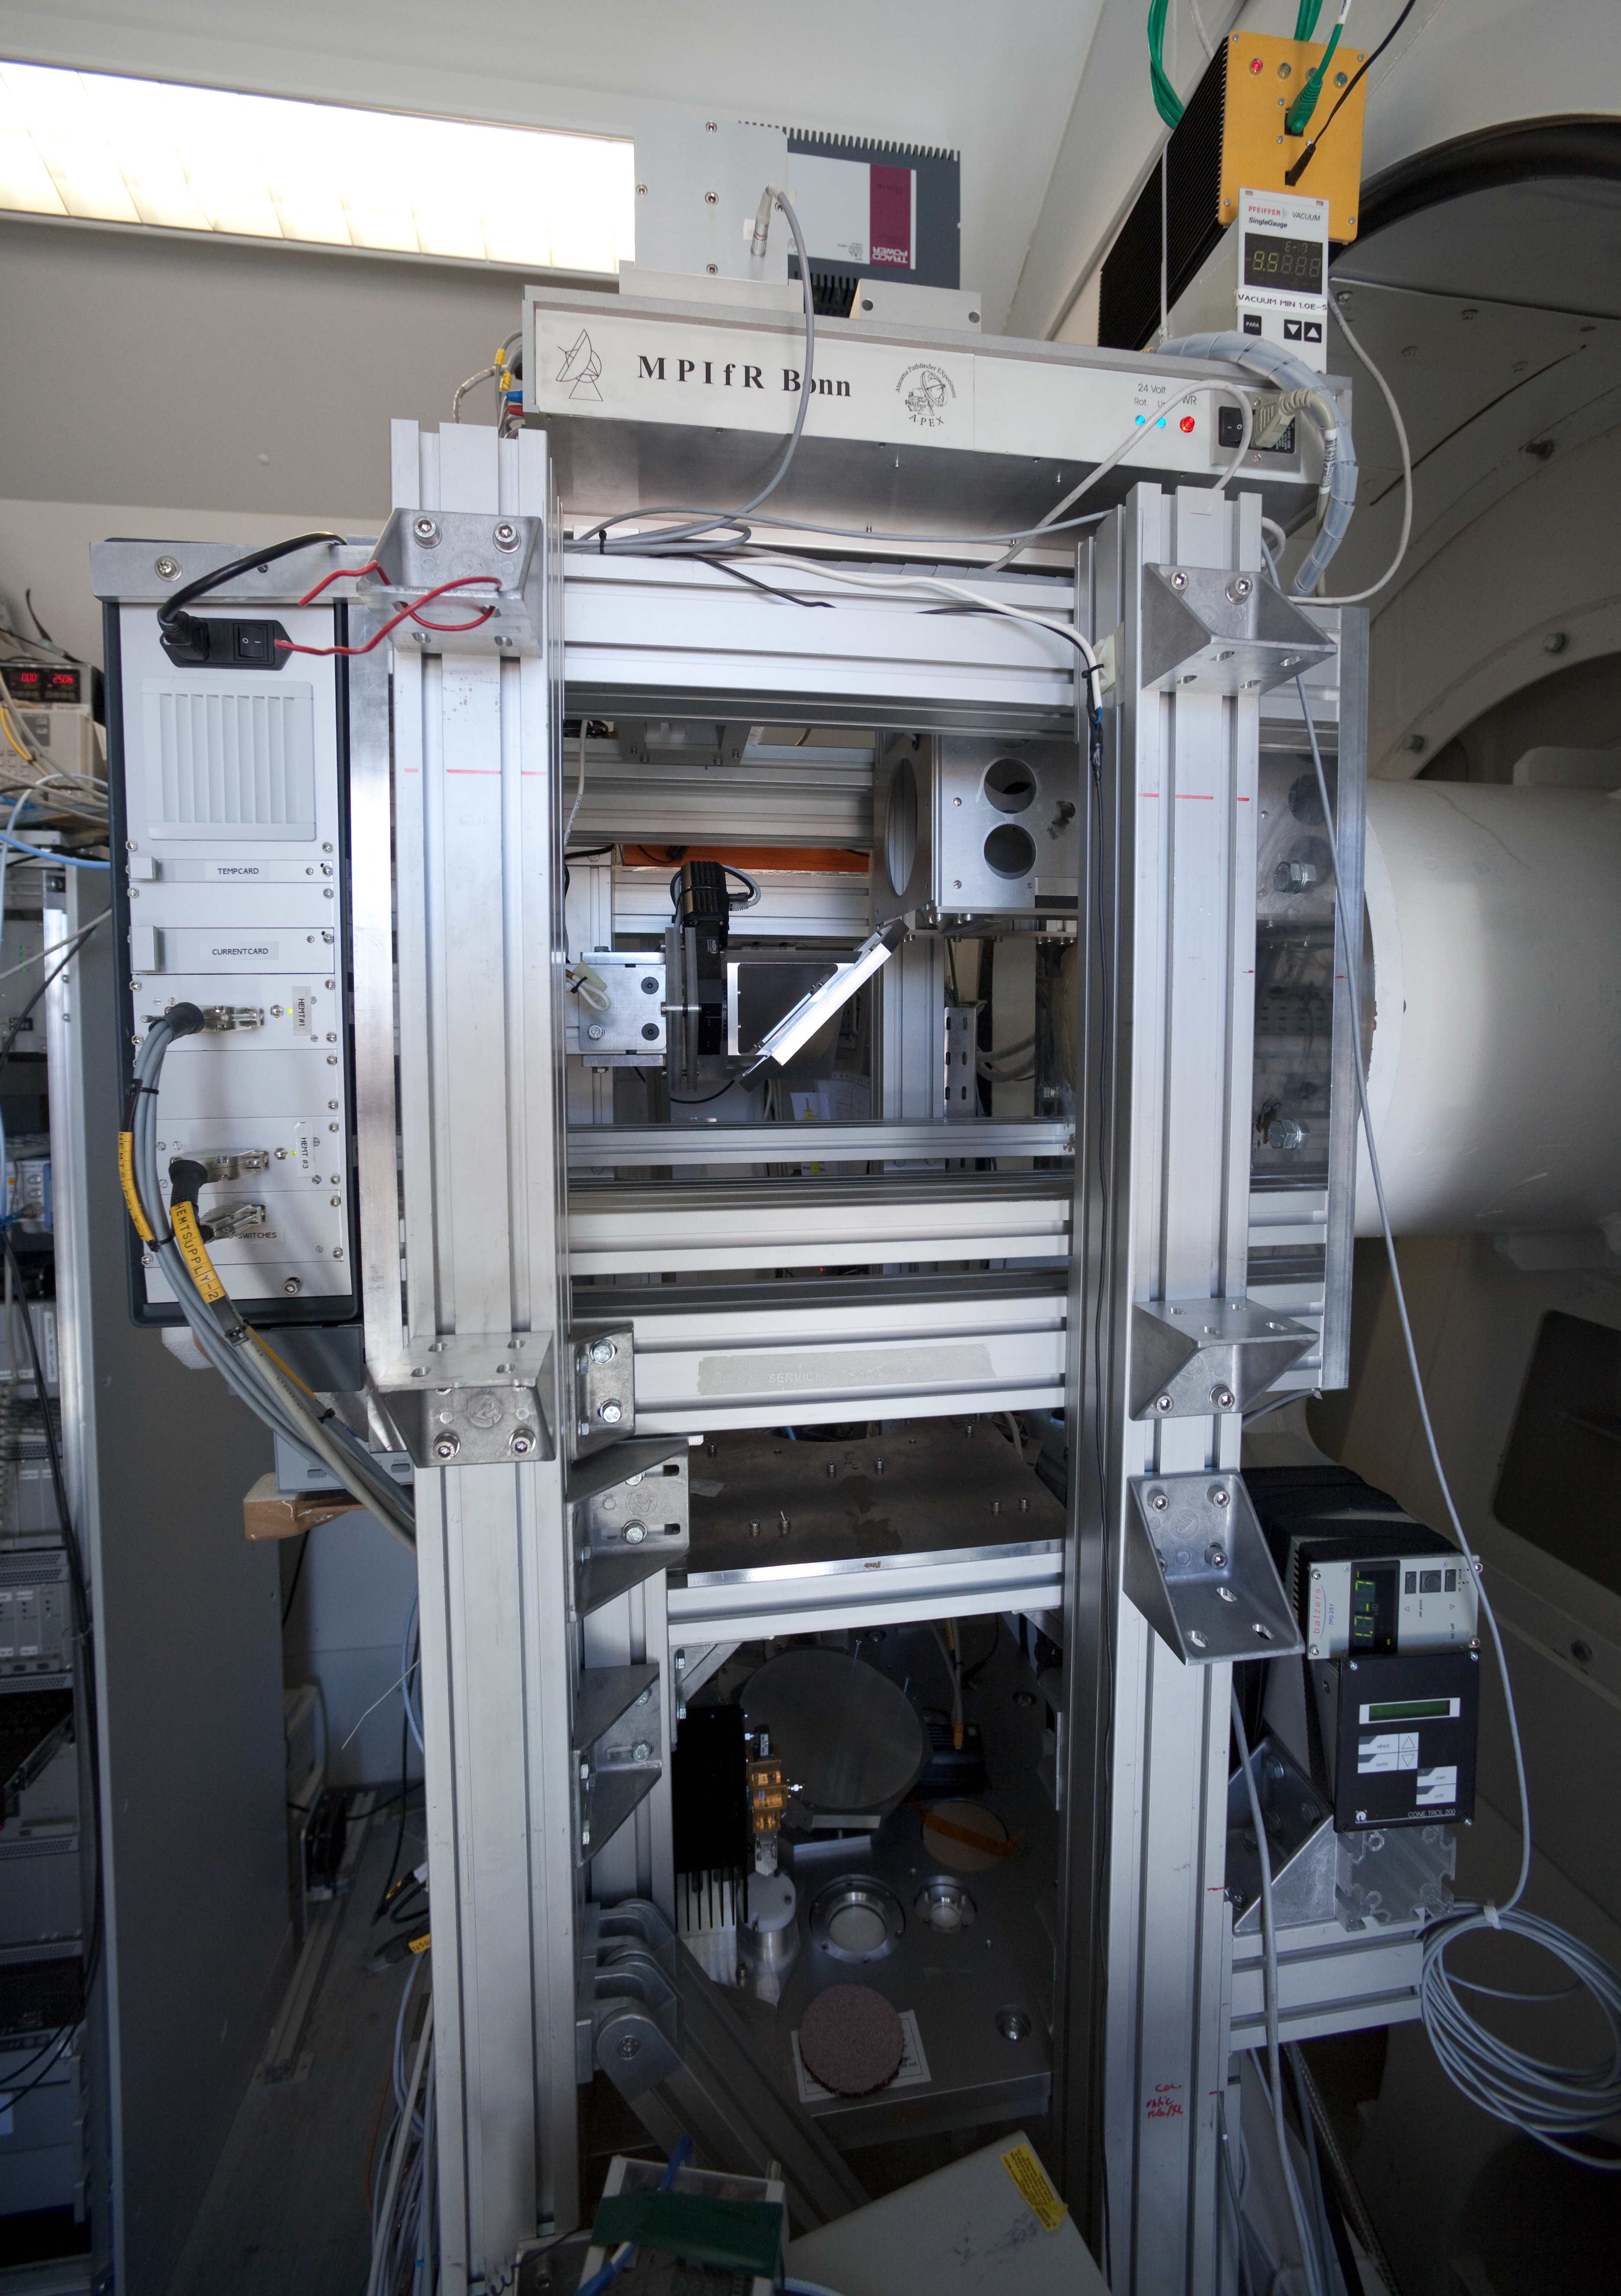

APEX Nasmyth A Cabin

The APEX Nasmyth A Cabin in March 2009.

Credit: ESO